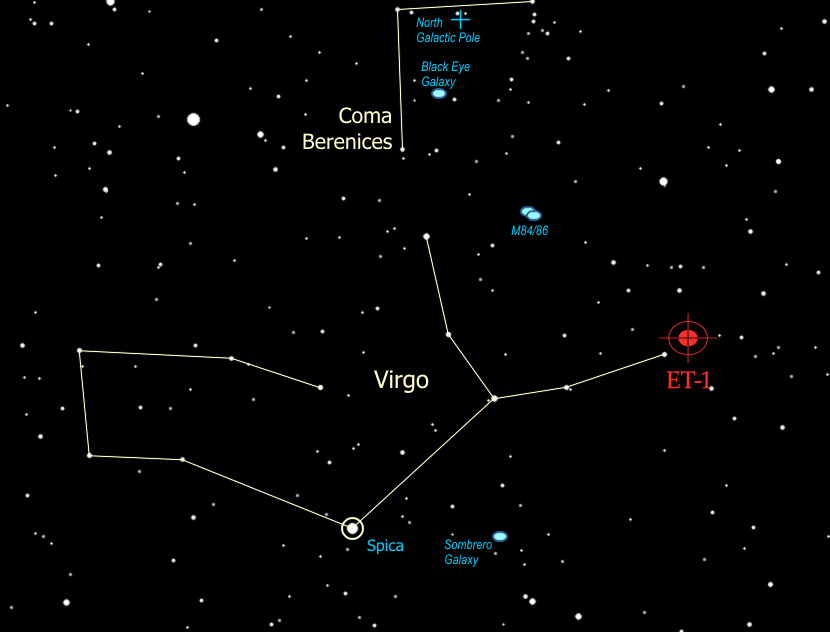

Exoplanet Tracker Discovers Young Star with Planetary Companion

Finder chart in the sky for the first new planet discovered by the Exoplanet Tracker instrument at National Science Foundation’s Kitt Peak National Observatory.

Credit: NOIRLab